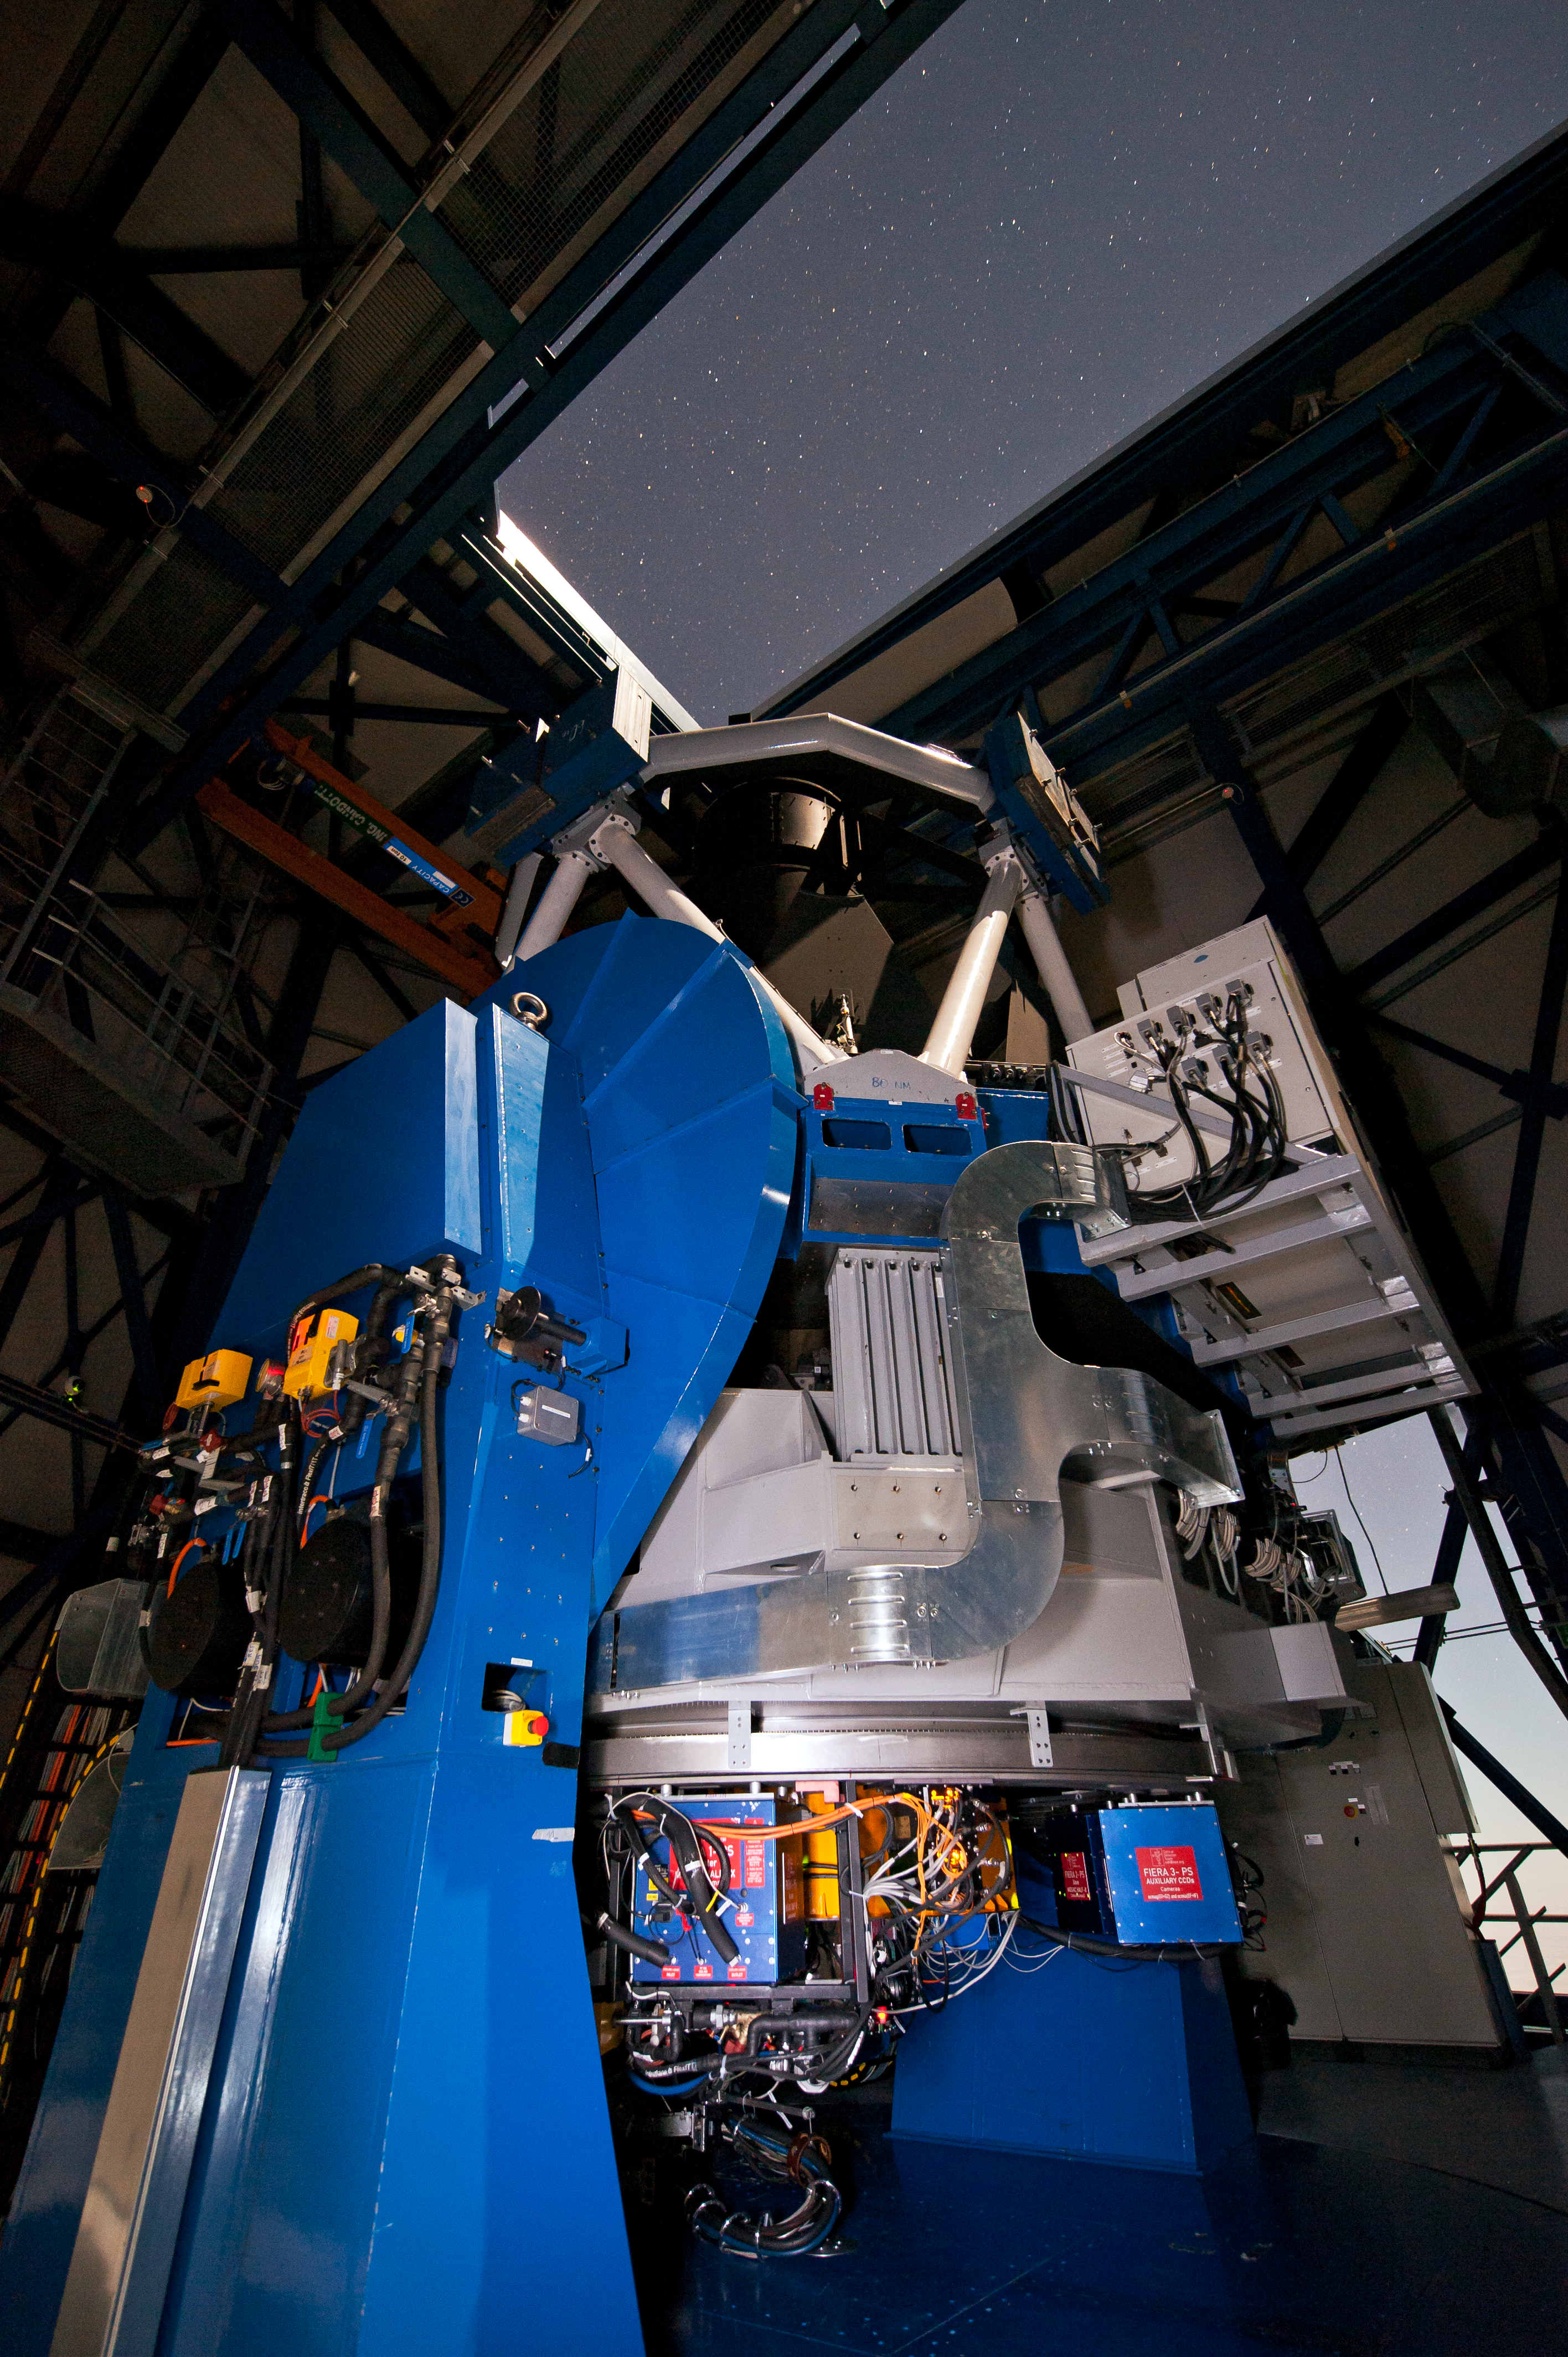

The VLT Survey Telescope (VST)

The VLT Survey Telescope (VST) at Cerro Paranal. The VST is a state-of-the-art 2.6-metre telescope equipped with OmegaCAM, a monster 268 megapixel CCD camera with a field of view four times the area of the full Moon. It will survey the visible-light sky. The VST is the result of a joint venture between ESO and the Capodimonte Astronomical Observatory (OAC) of Naples, a research centre of the Italian National Institute for Astrophysics (INAF).

Credit: ESO/G.Hüdepohl (atacamaphoto.com)